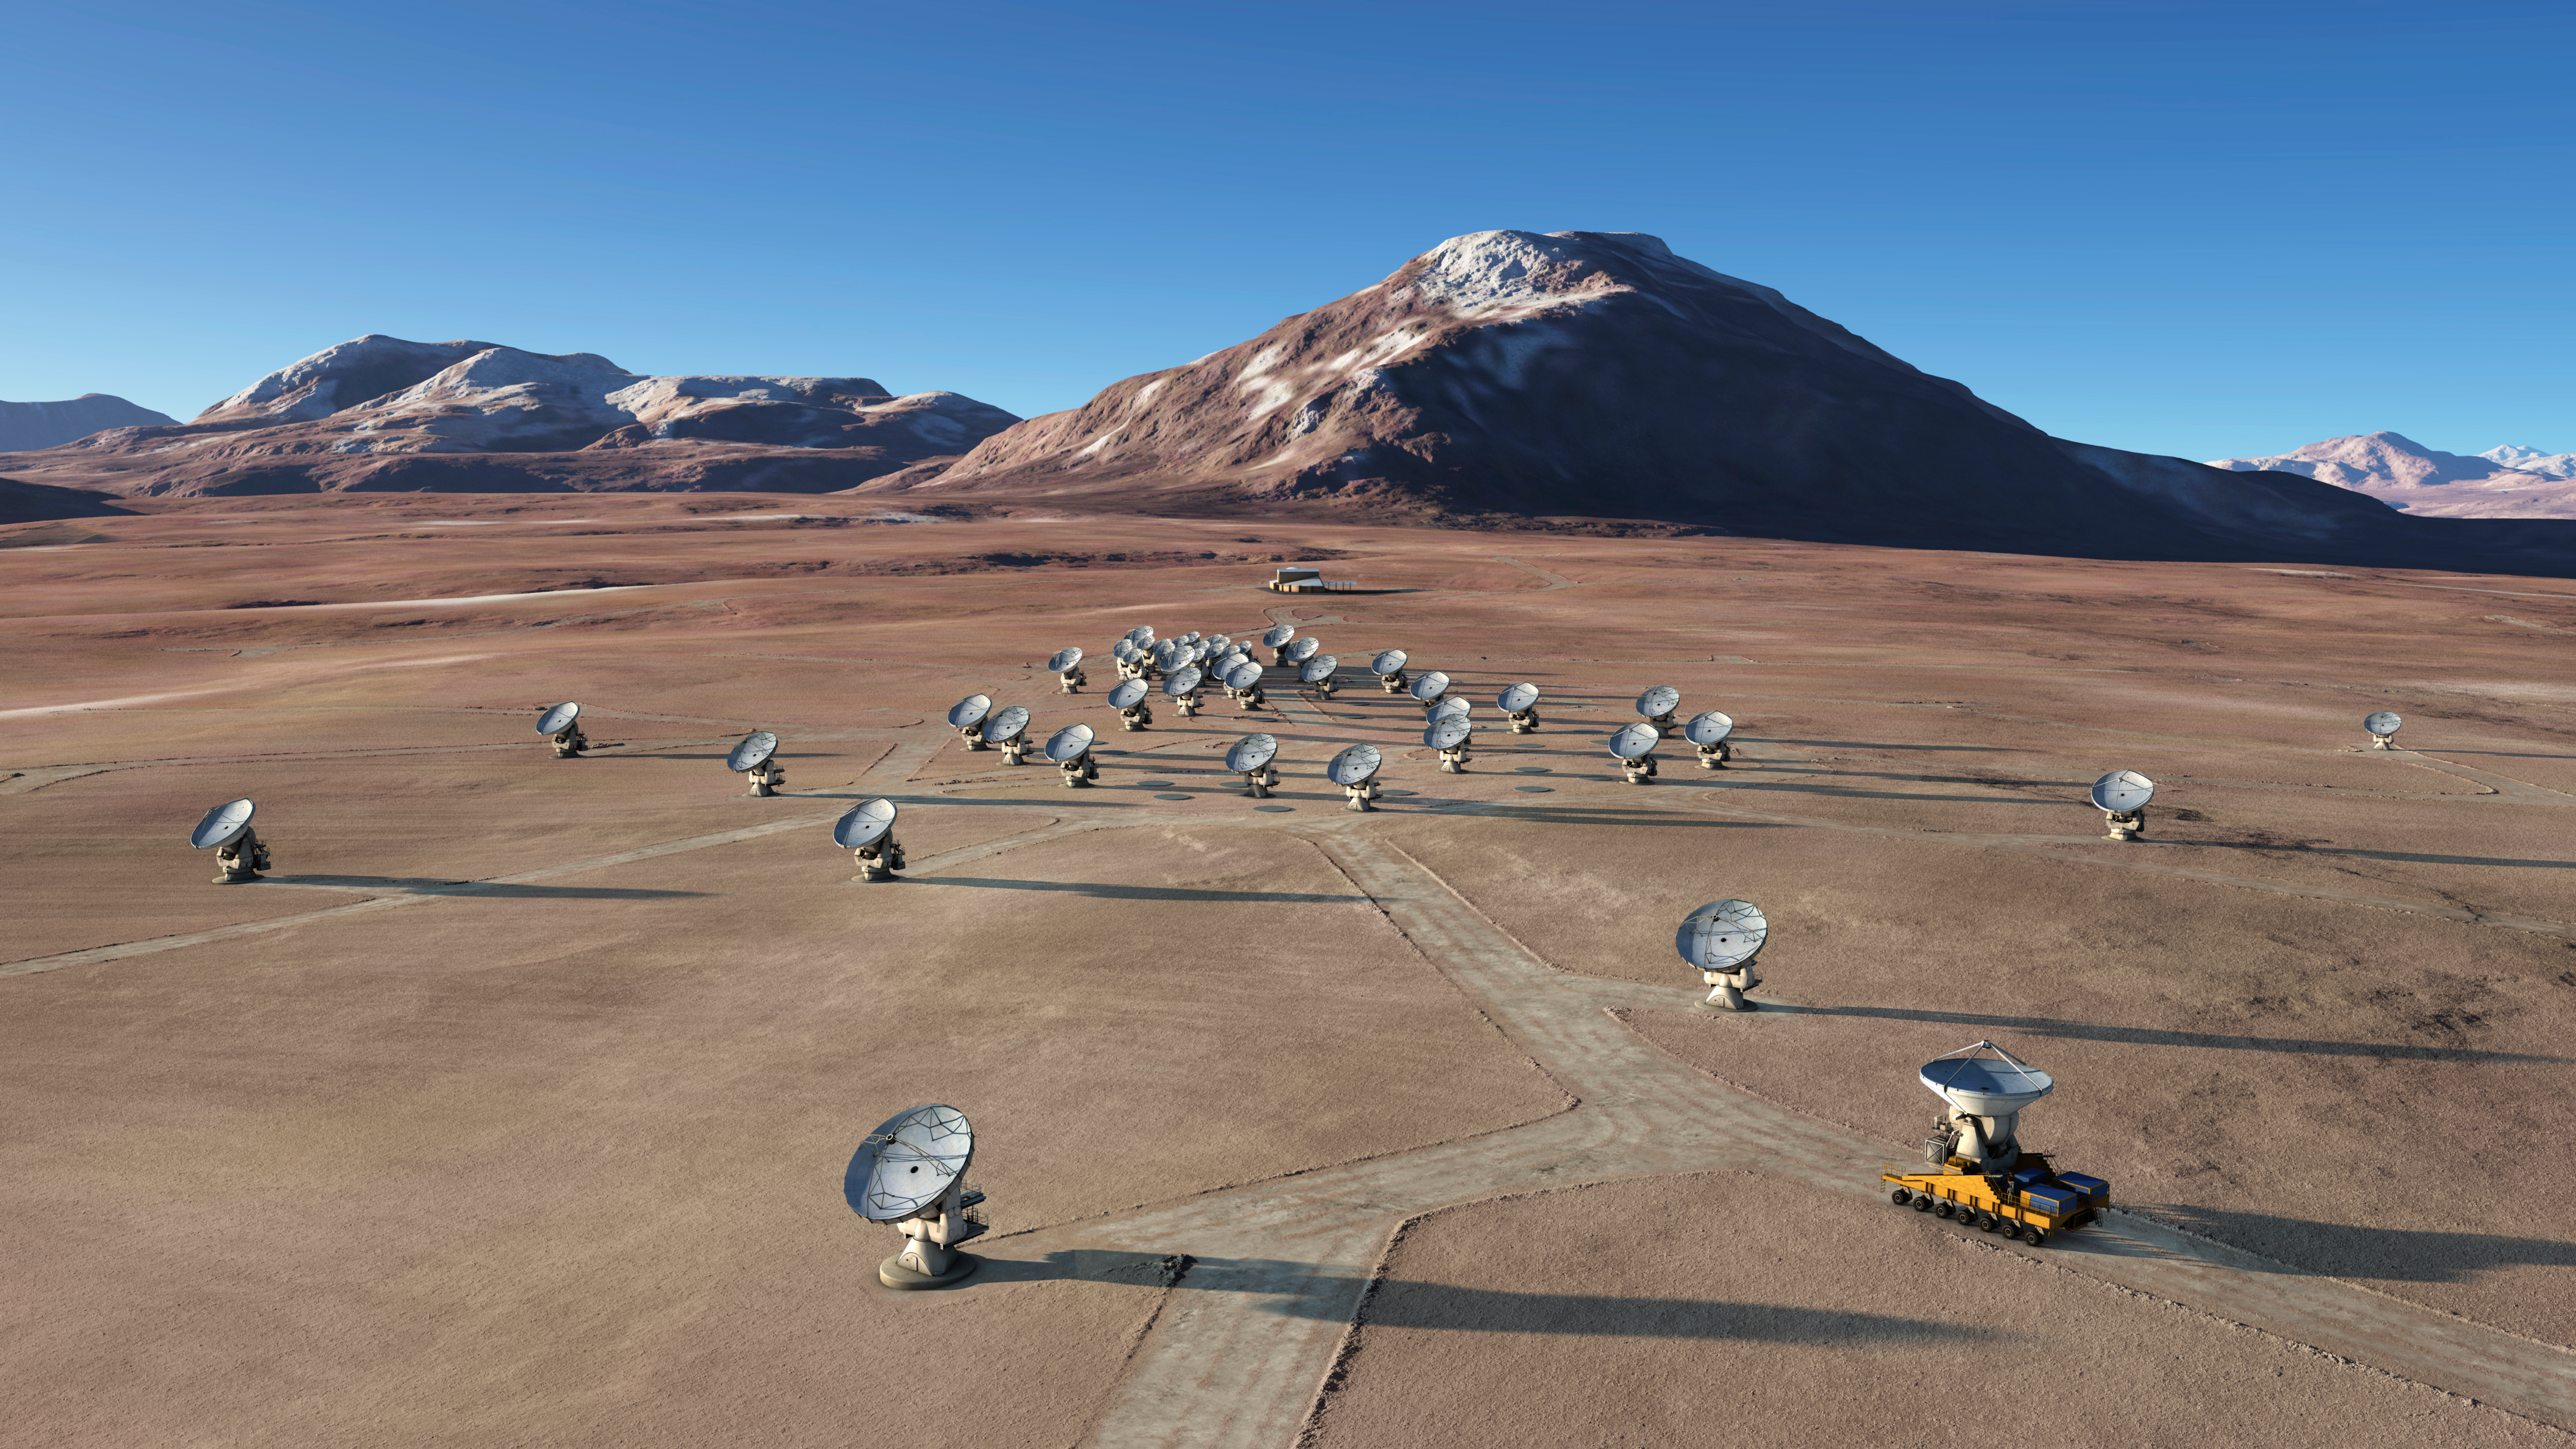

In this artistic rendering

In this artistic rendering (computer rendering), the ALMA set is seen in the Chajnantor Plateau in an extended configuration. The antennas, each weighing more than 100 tons, can be moved to different positions with transport vehicles built to order to reconfigure the set.

Credit: Calçada (ESO)